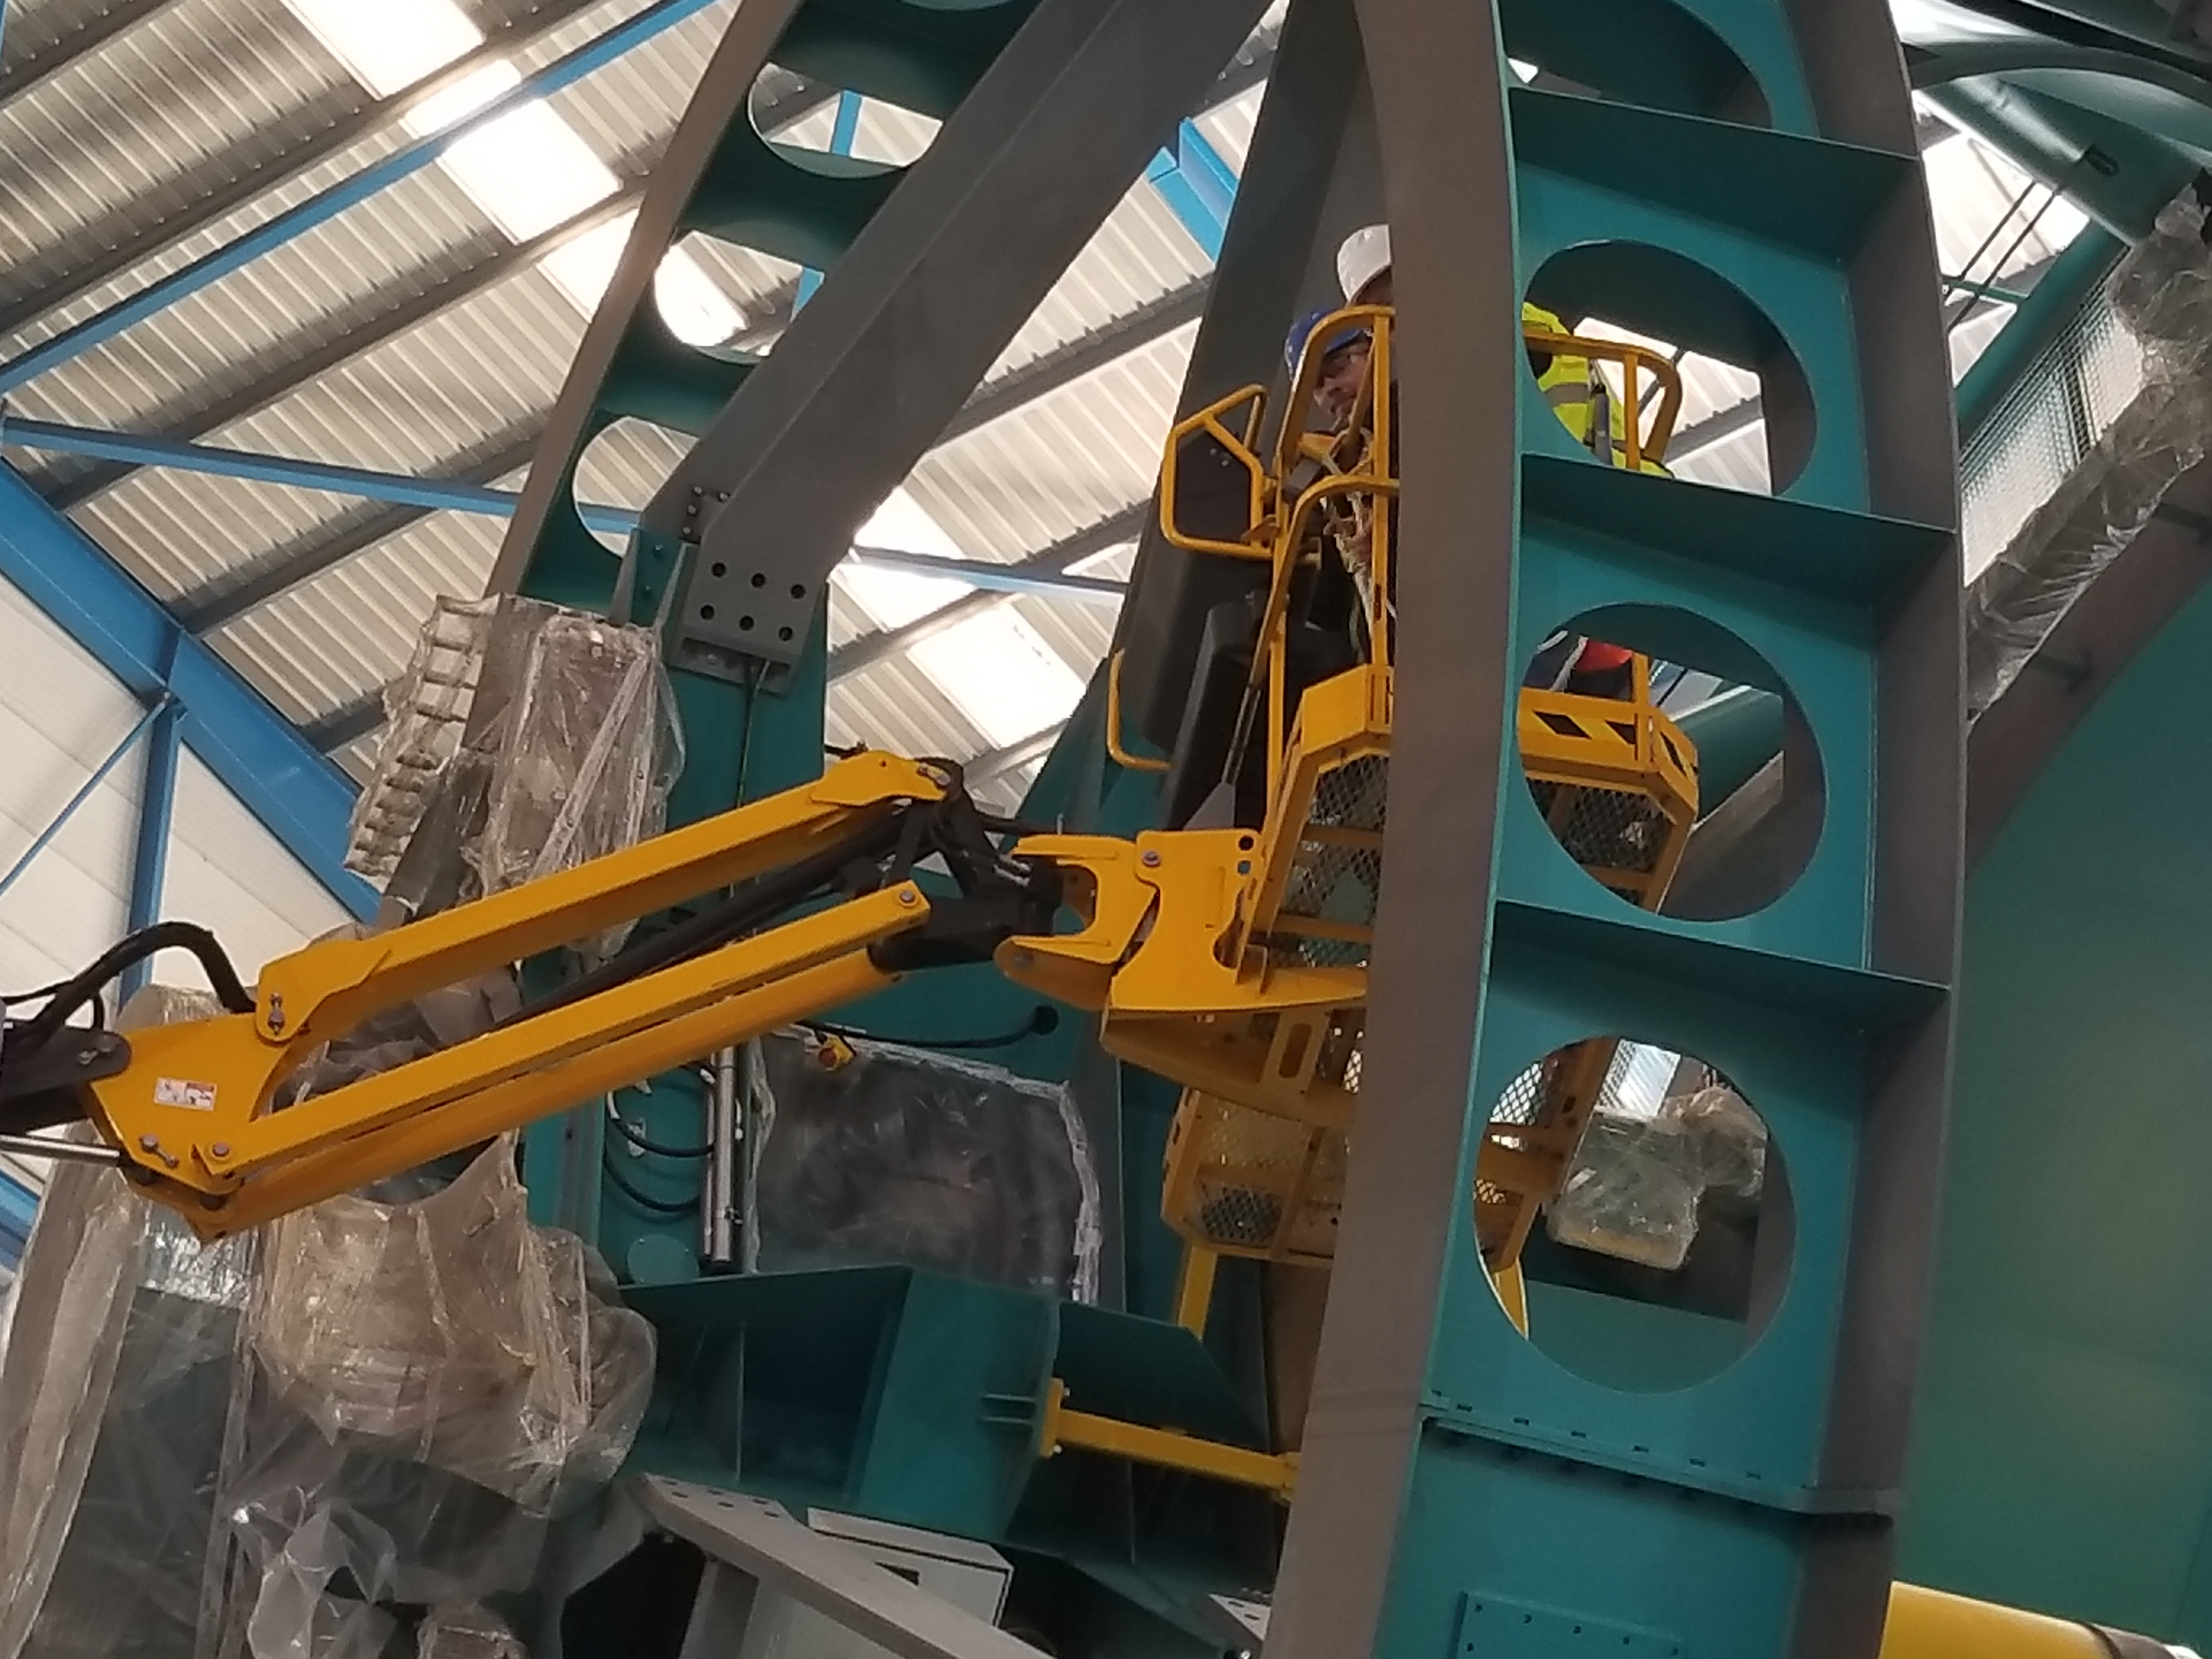

TMA Safety Review

An LSST team spent 5 days in Spain this month, conducting a thorough safety review of the Telescope Mount Assembly (TMA), at vendor Asturfeito. LSST Safety Manager Chuck Gessner, Telescope and Site Technical Manager Shawn Callahan, Senior Systems Engineer Austin Roberts, and Lead Electrical Engineer Oliver Wiecha inspected the numerous safety features included in the structure of the TMA.

Credit: Rubin Observatory/NSF/AURA